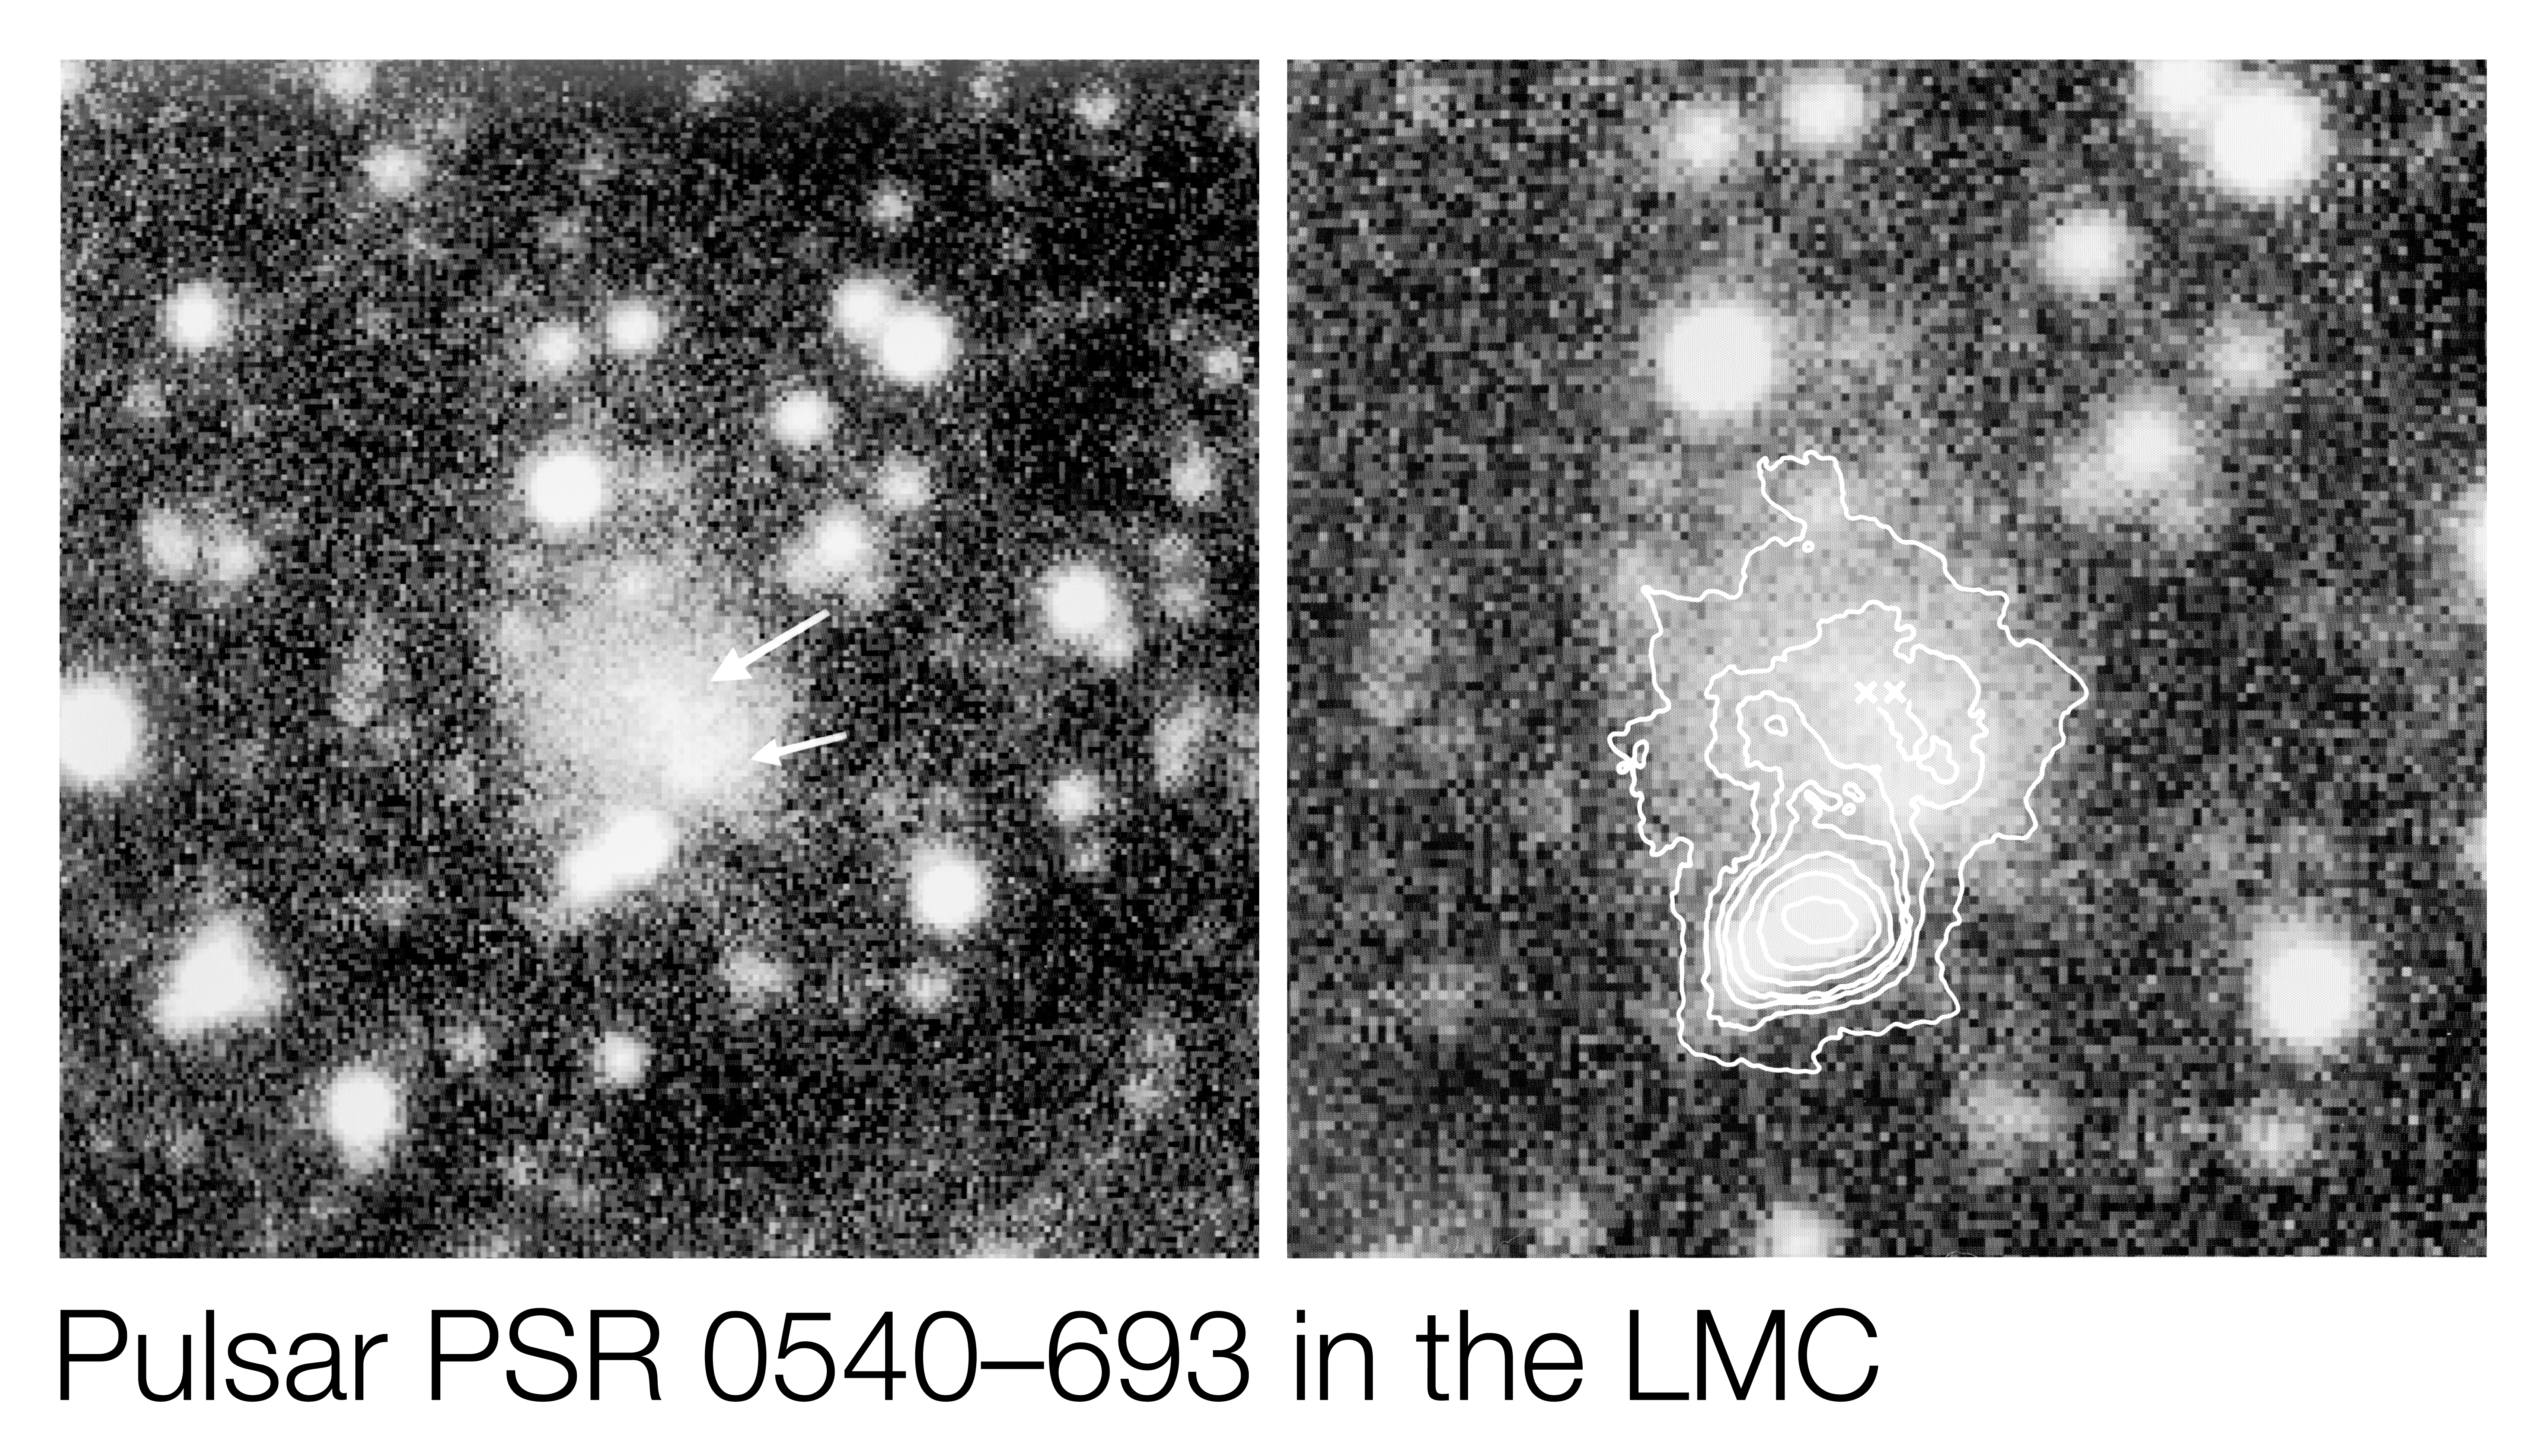

First optical identification of an extragalactic pulsar

Observations of the first optical identification of an extragalactic pulsar.

Credit: ESO